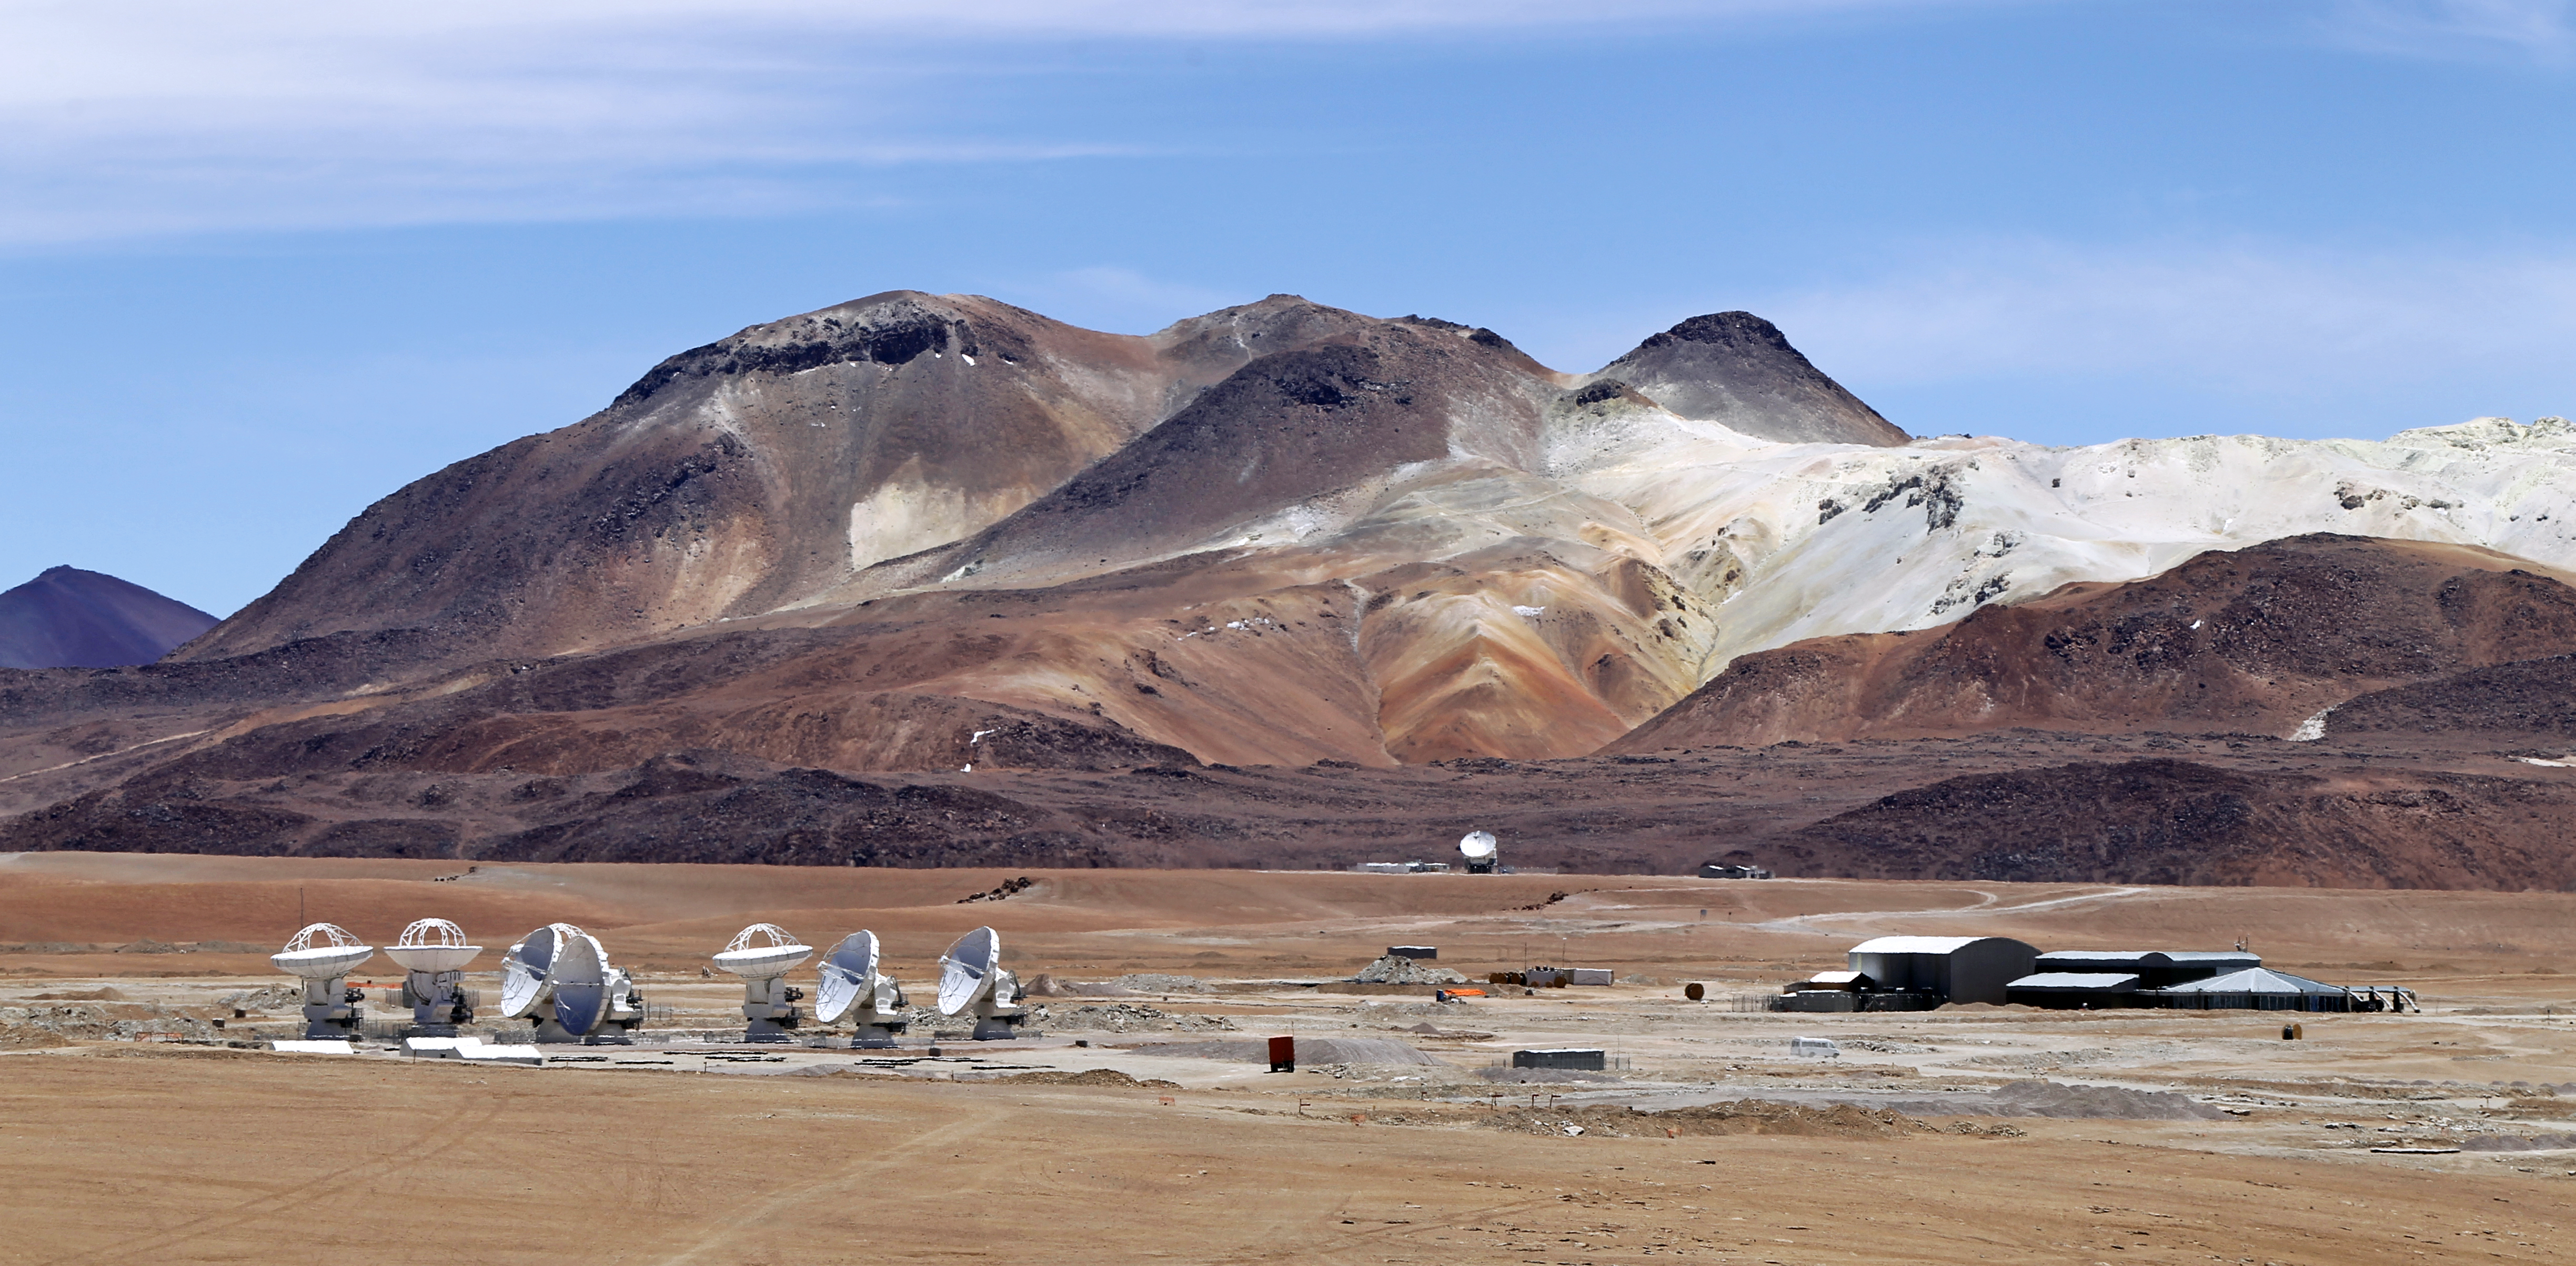

Herd of antennas

ALMA antennas begin to congregate during construction.

Credit: ESO